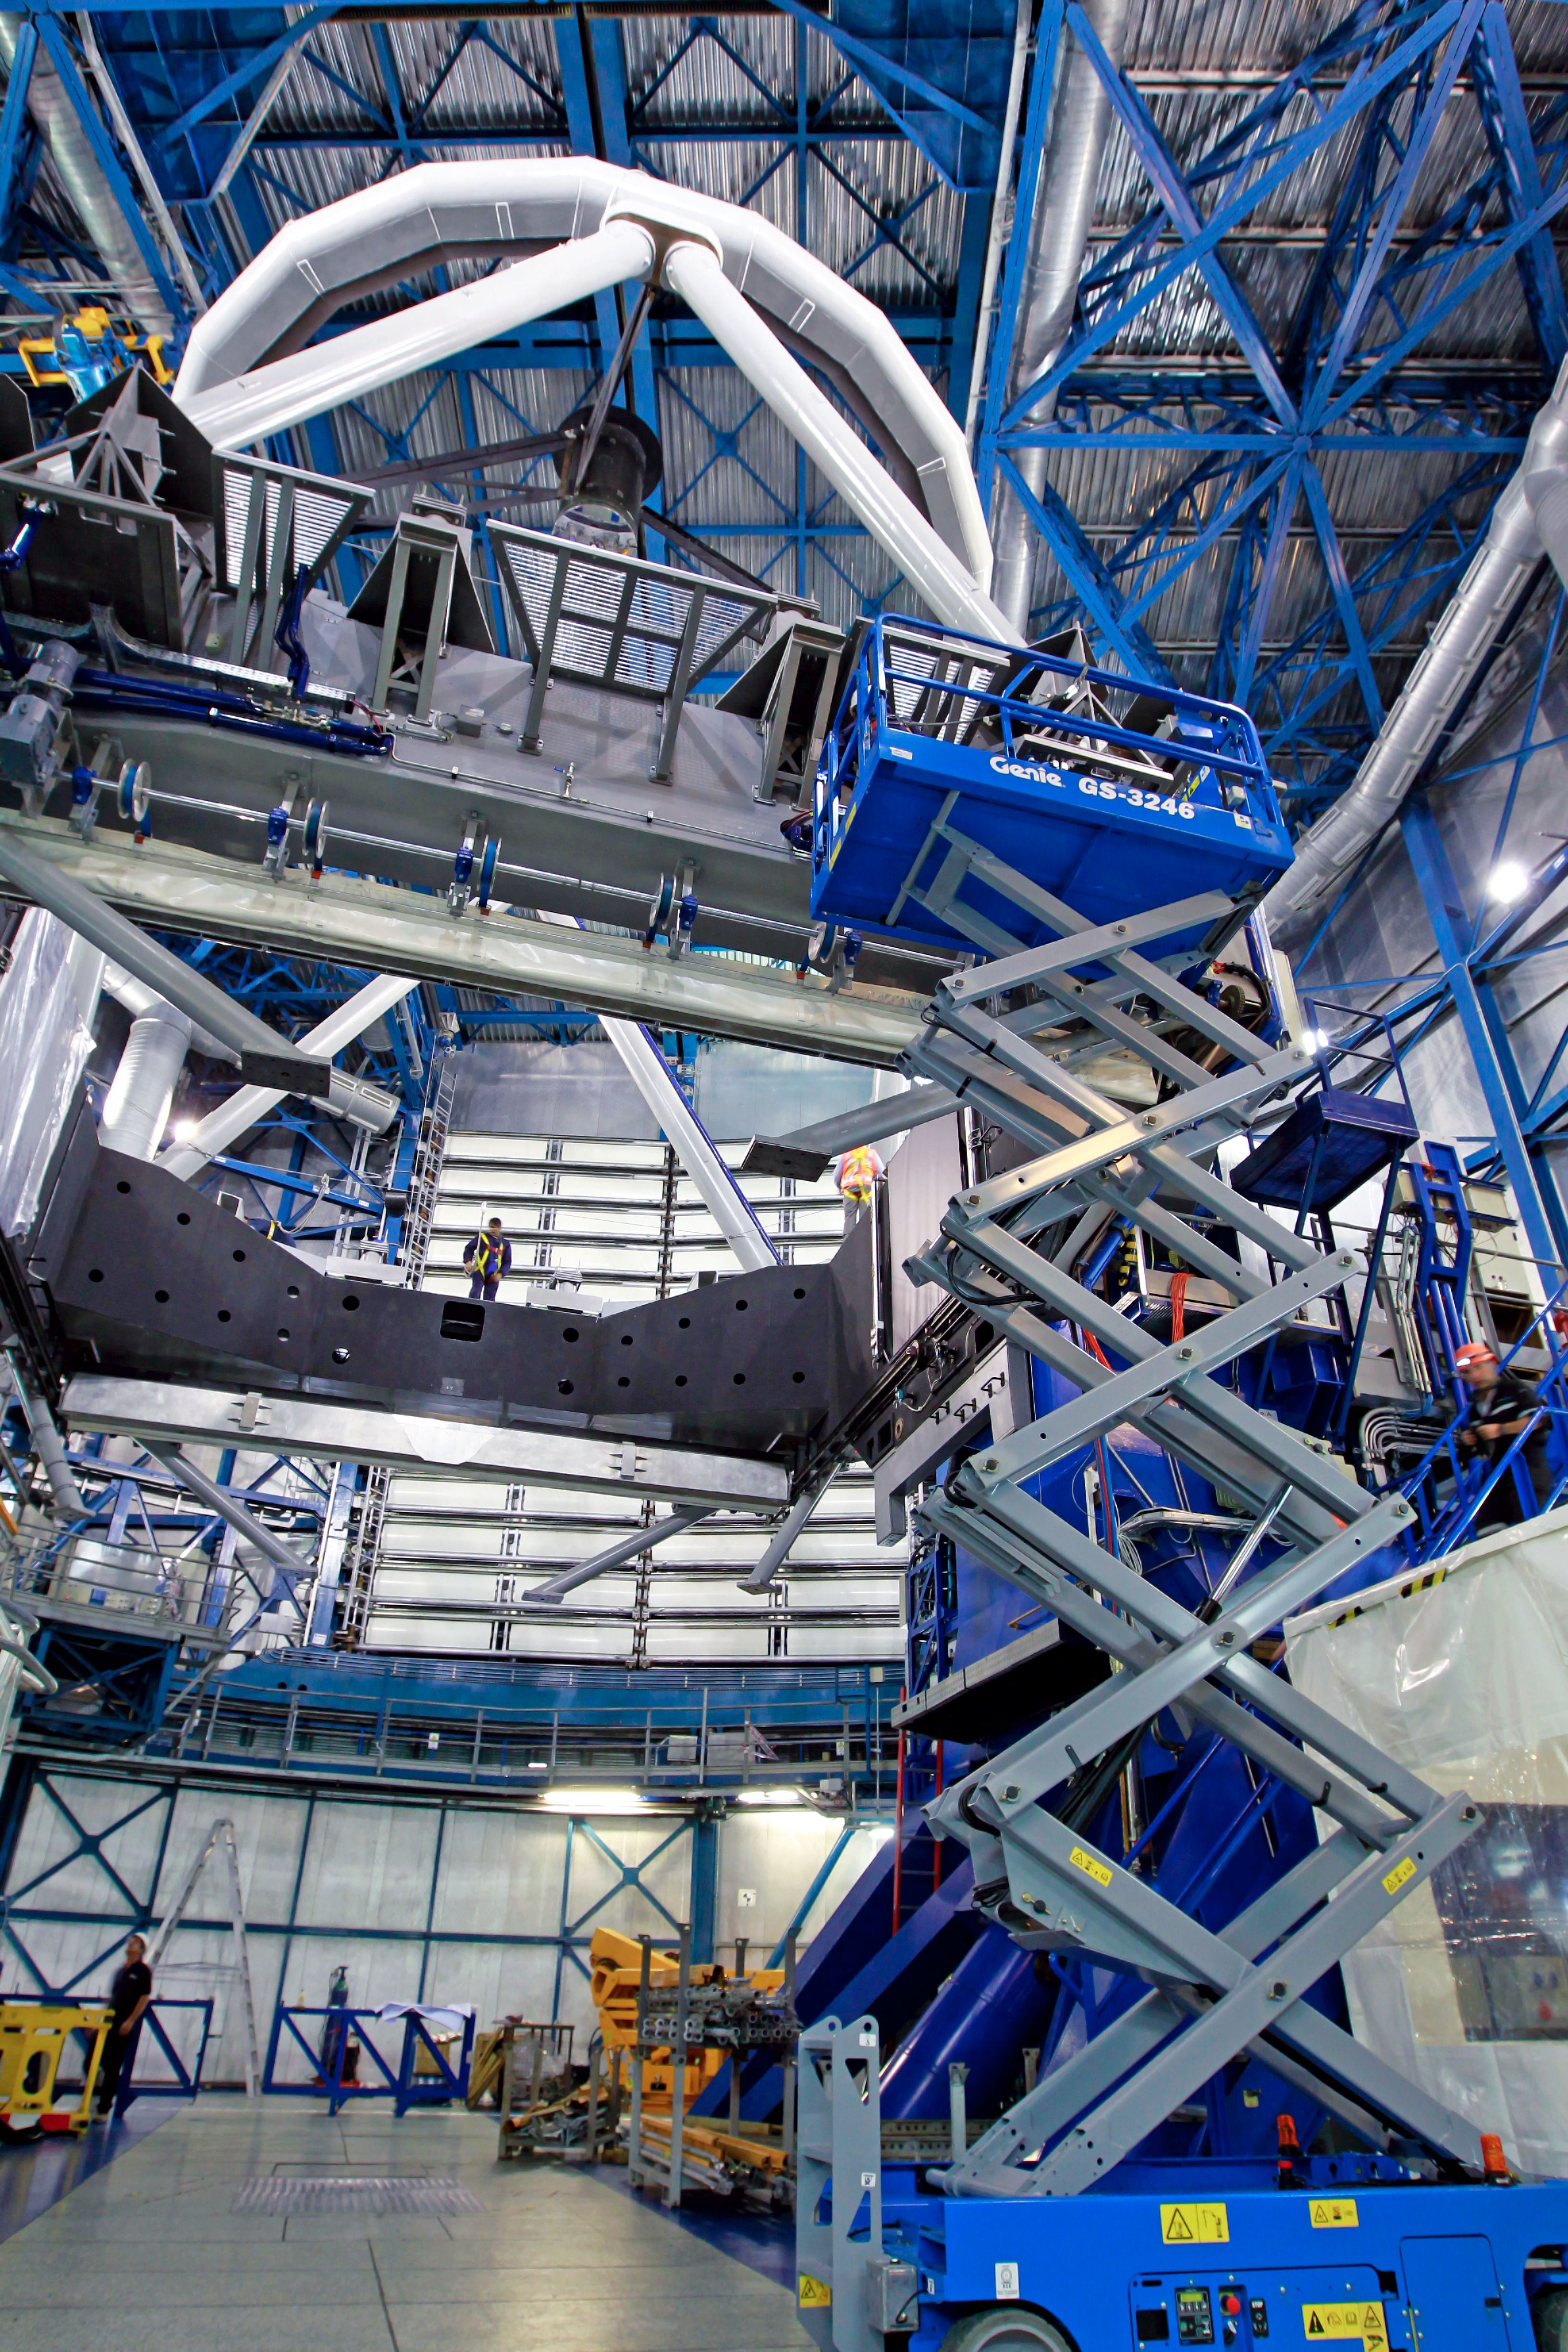

VLT UT4 upgrade intervention

Picture taken on the occasion of the VLT UT4 upgrade intervention, in preparation for the AOF project arrival.

Credit: ESO/ G. Blanchard (eso.org/~gblancha)